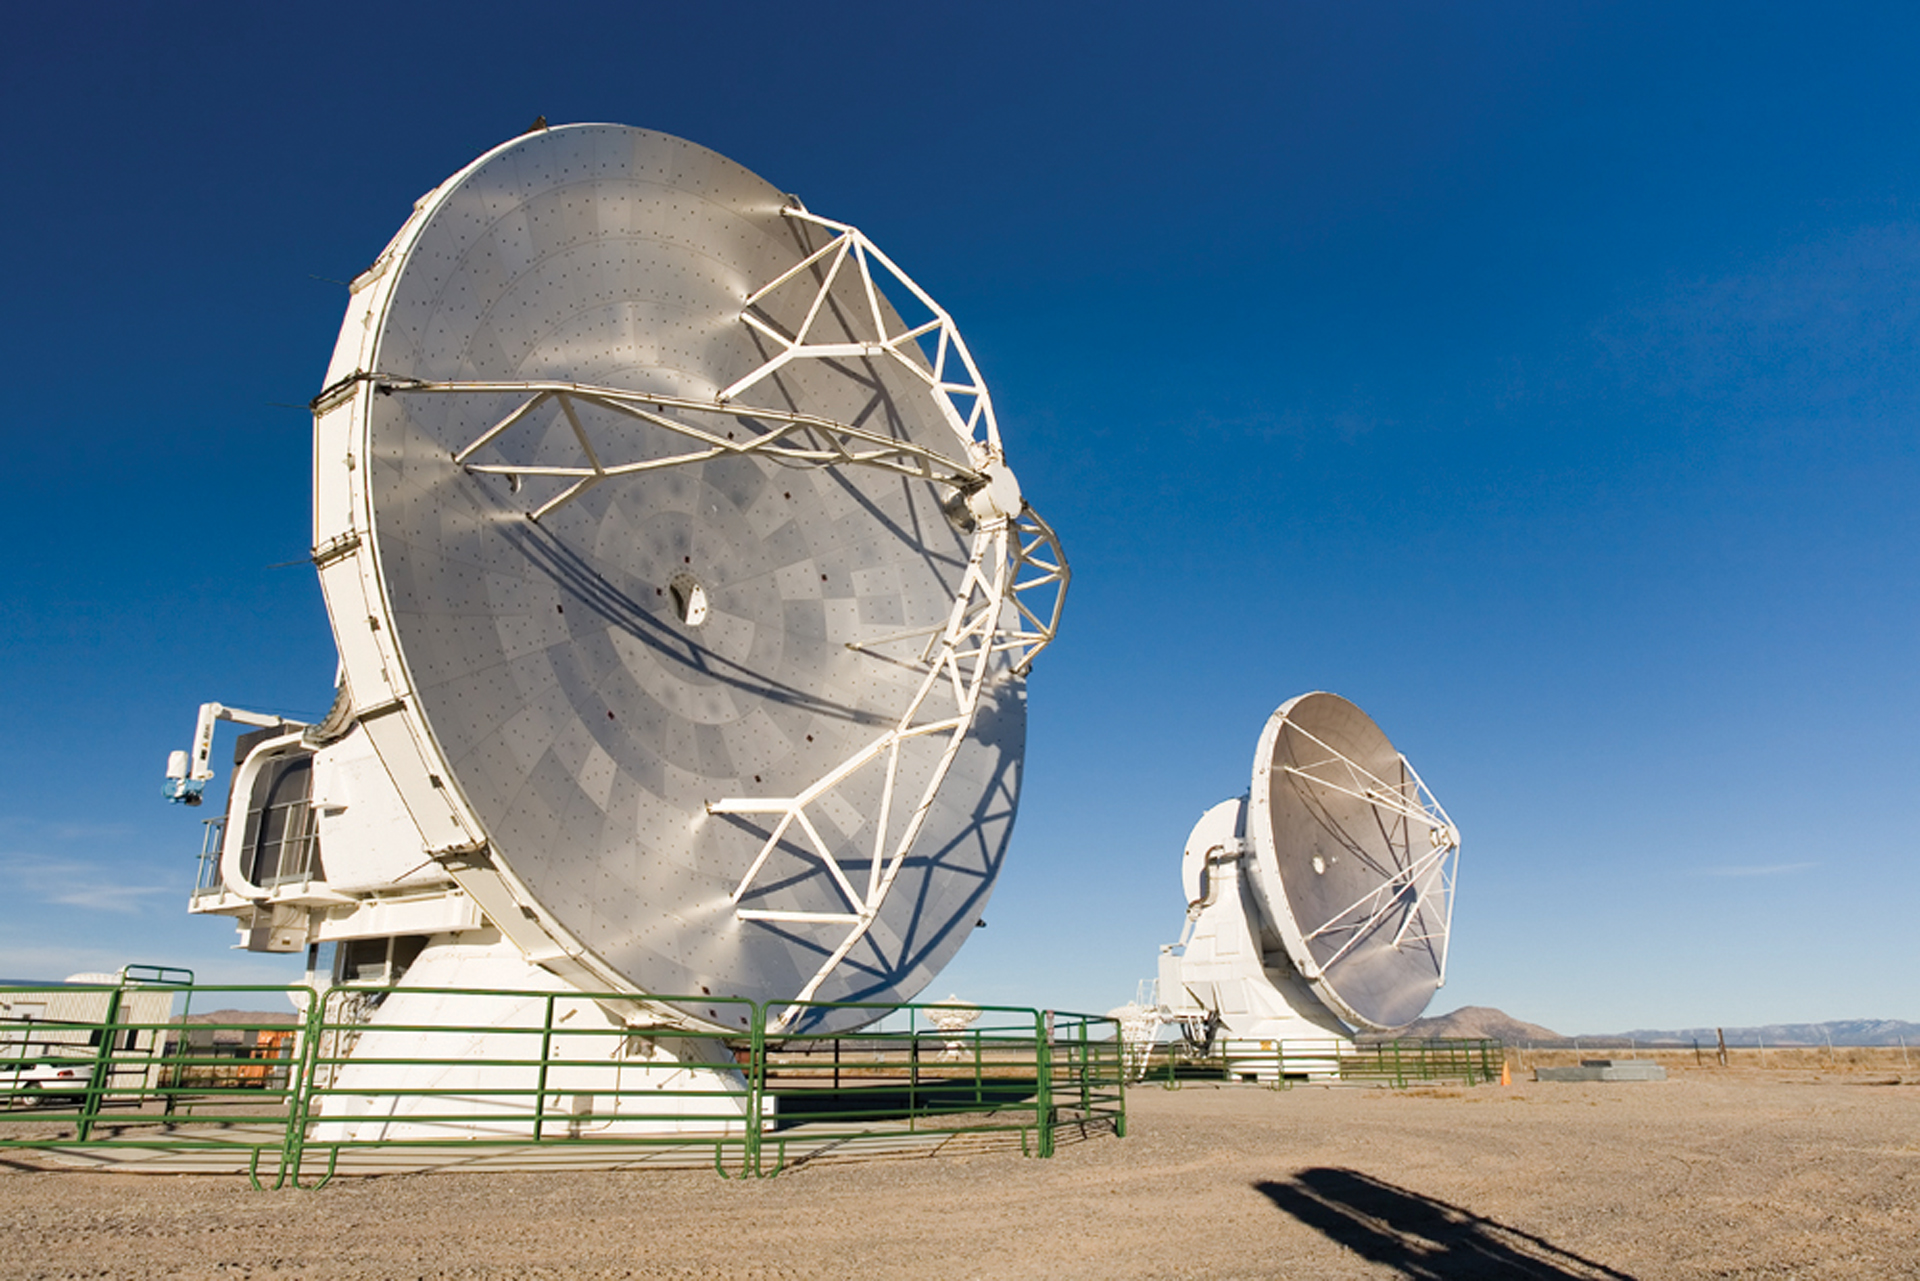

First Fringes of ALMA Prototypes

In March of 2007, two ALMA prototype antennas were linked together at the Very Large Array in New Mexico as an integrated system to observe a celestial object. Faint radio waves emitted by the planet Saturn were collected by these two ALMA antennas, then processed by new, state-of-the-art electronics to turn the antennas into a single, high-resolution telescope system, called an interferometer. Such pairs of antennas are the basic building blocks of multi-antenna imaging systems such as ALMA and the VLA. In such a system, each antenna is combined electronically with every other antenna to form a multitude of pairs. Each pair contributes unique information that is used to build a highly-detailed image of the astronomical object under observation.

Credit: D. Medlin, NRAO/AUI/NSF